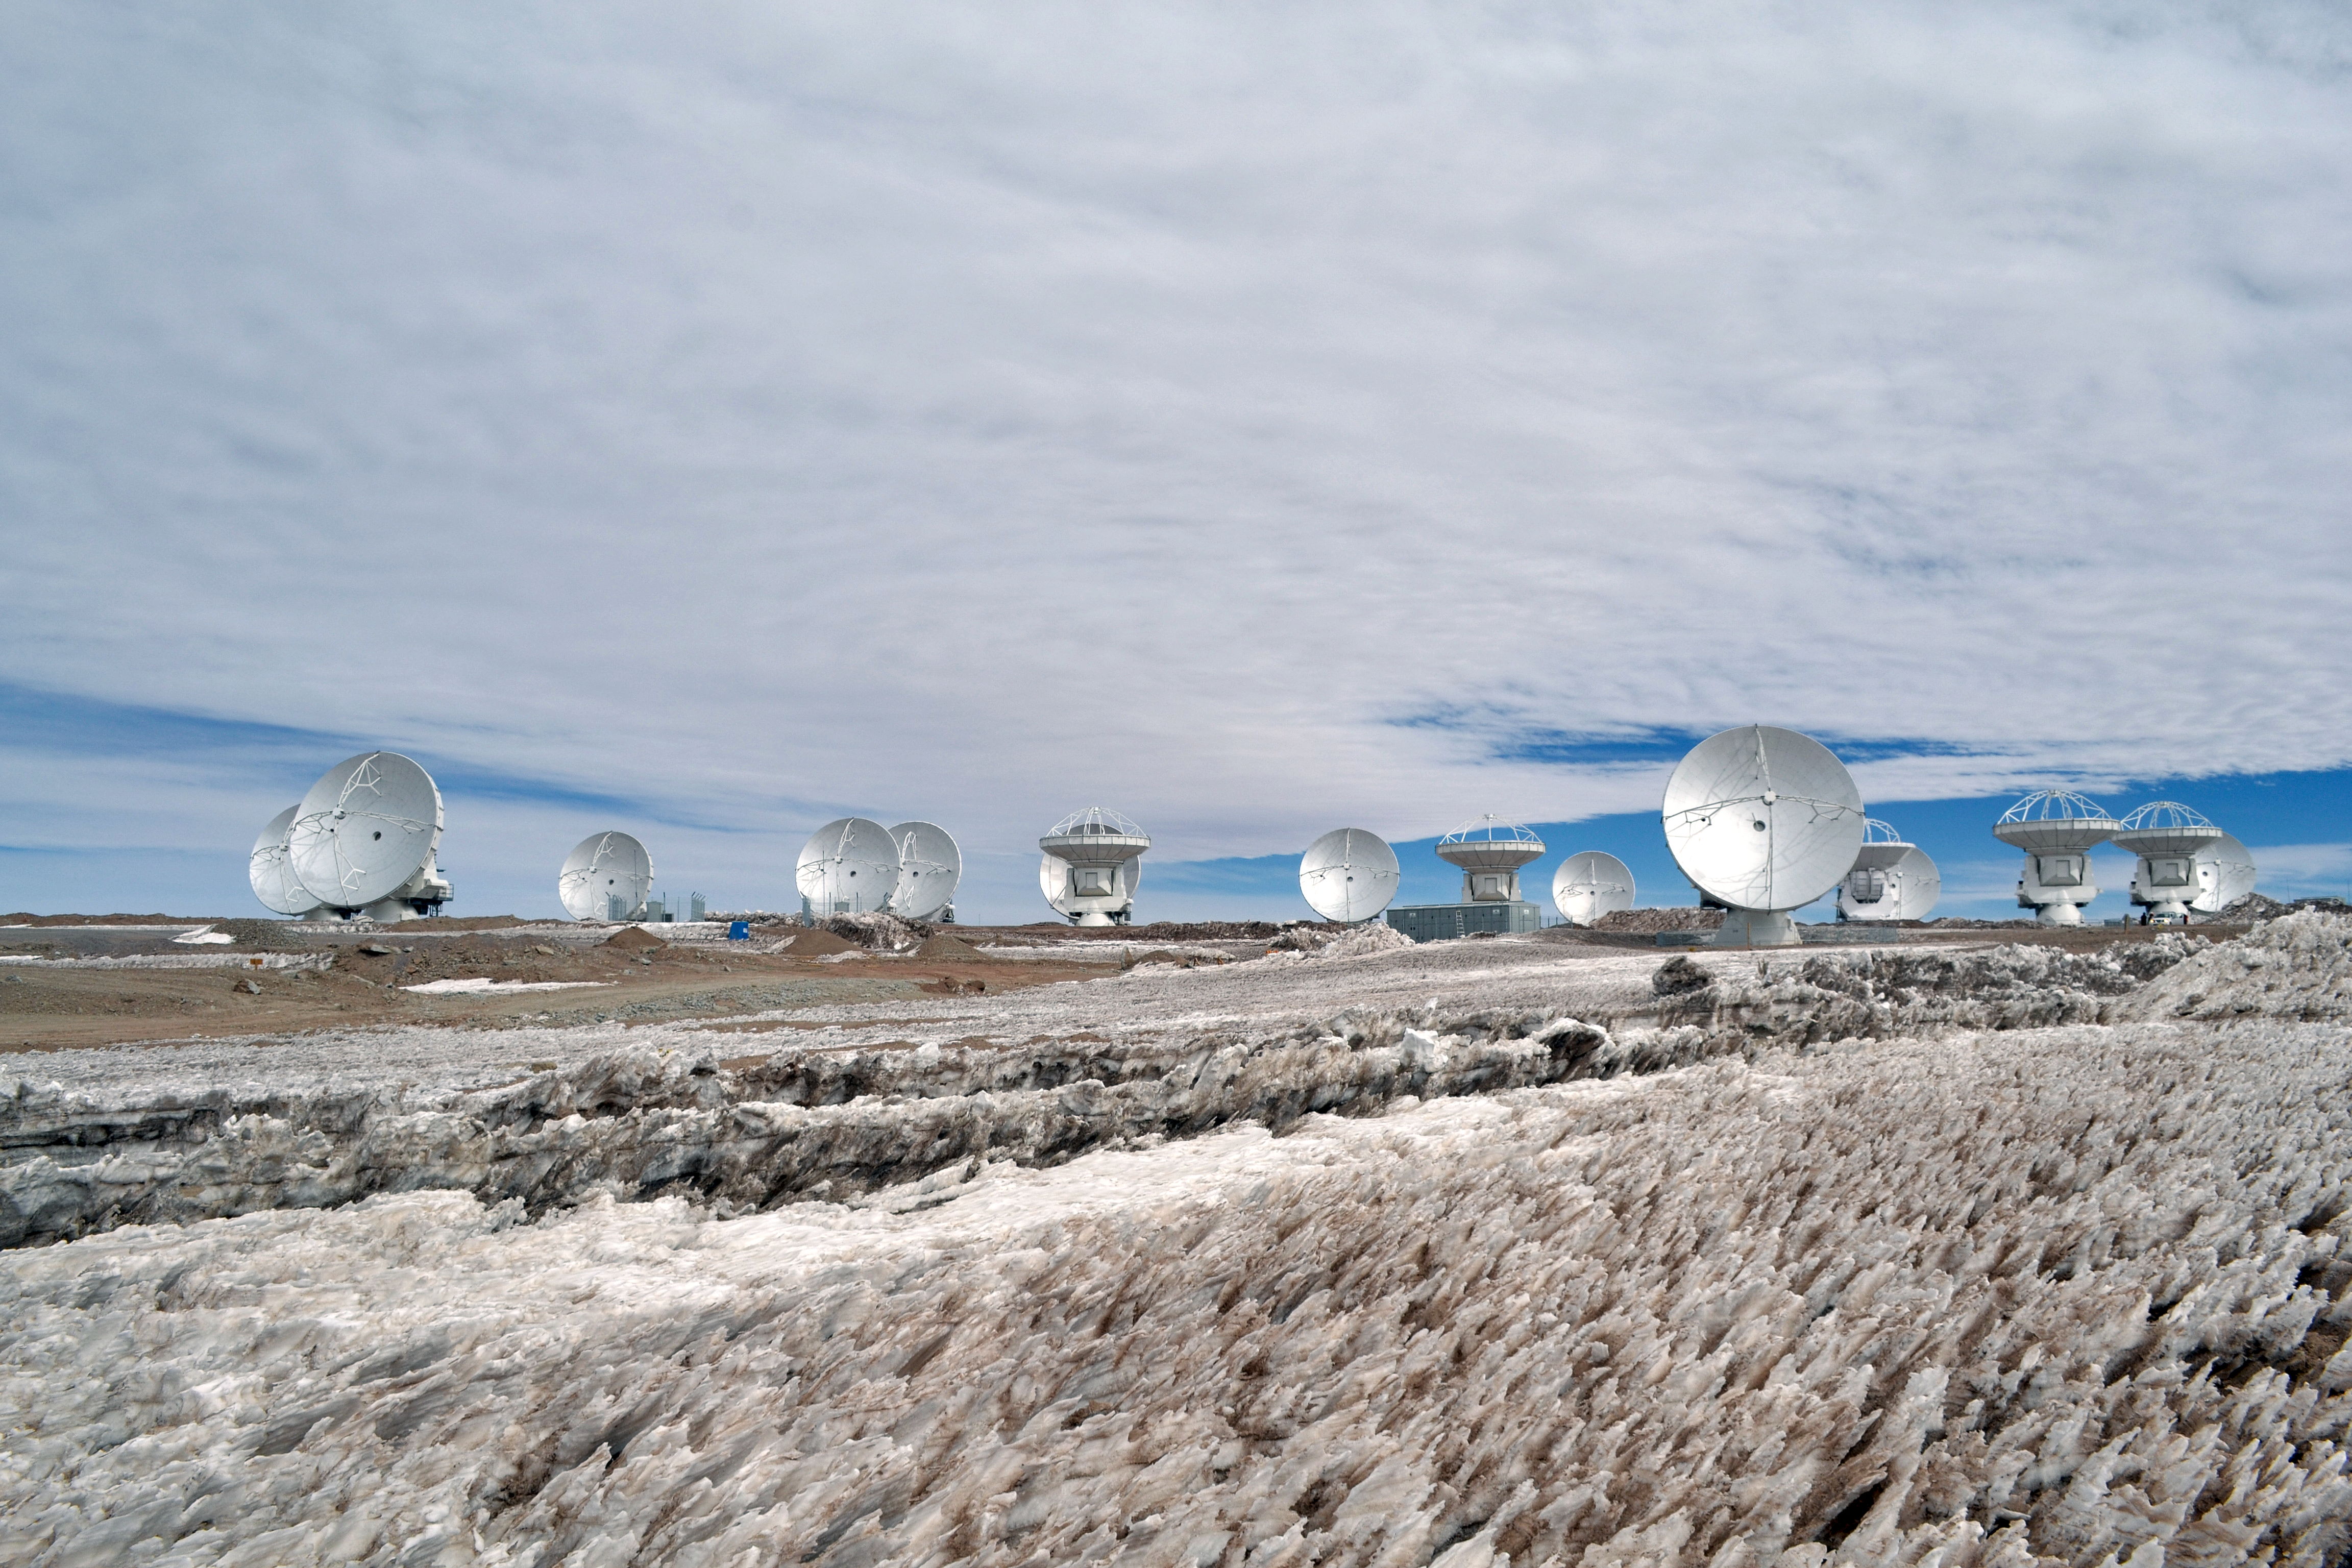

ALMA antennas

ALMA Telescope in Chile.

Credit: ALMA (ESO/NRAO/NAOJ), ALMA Safety